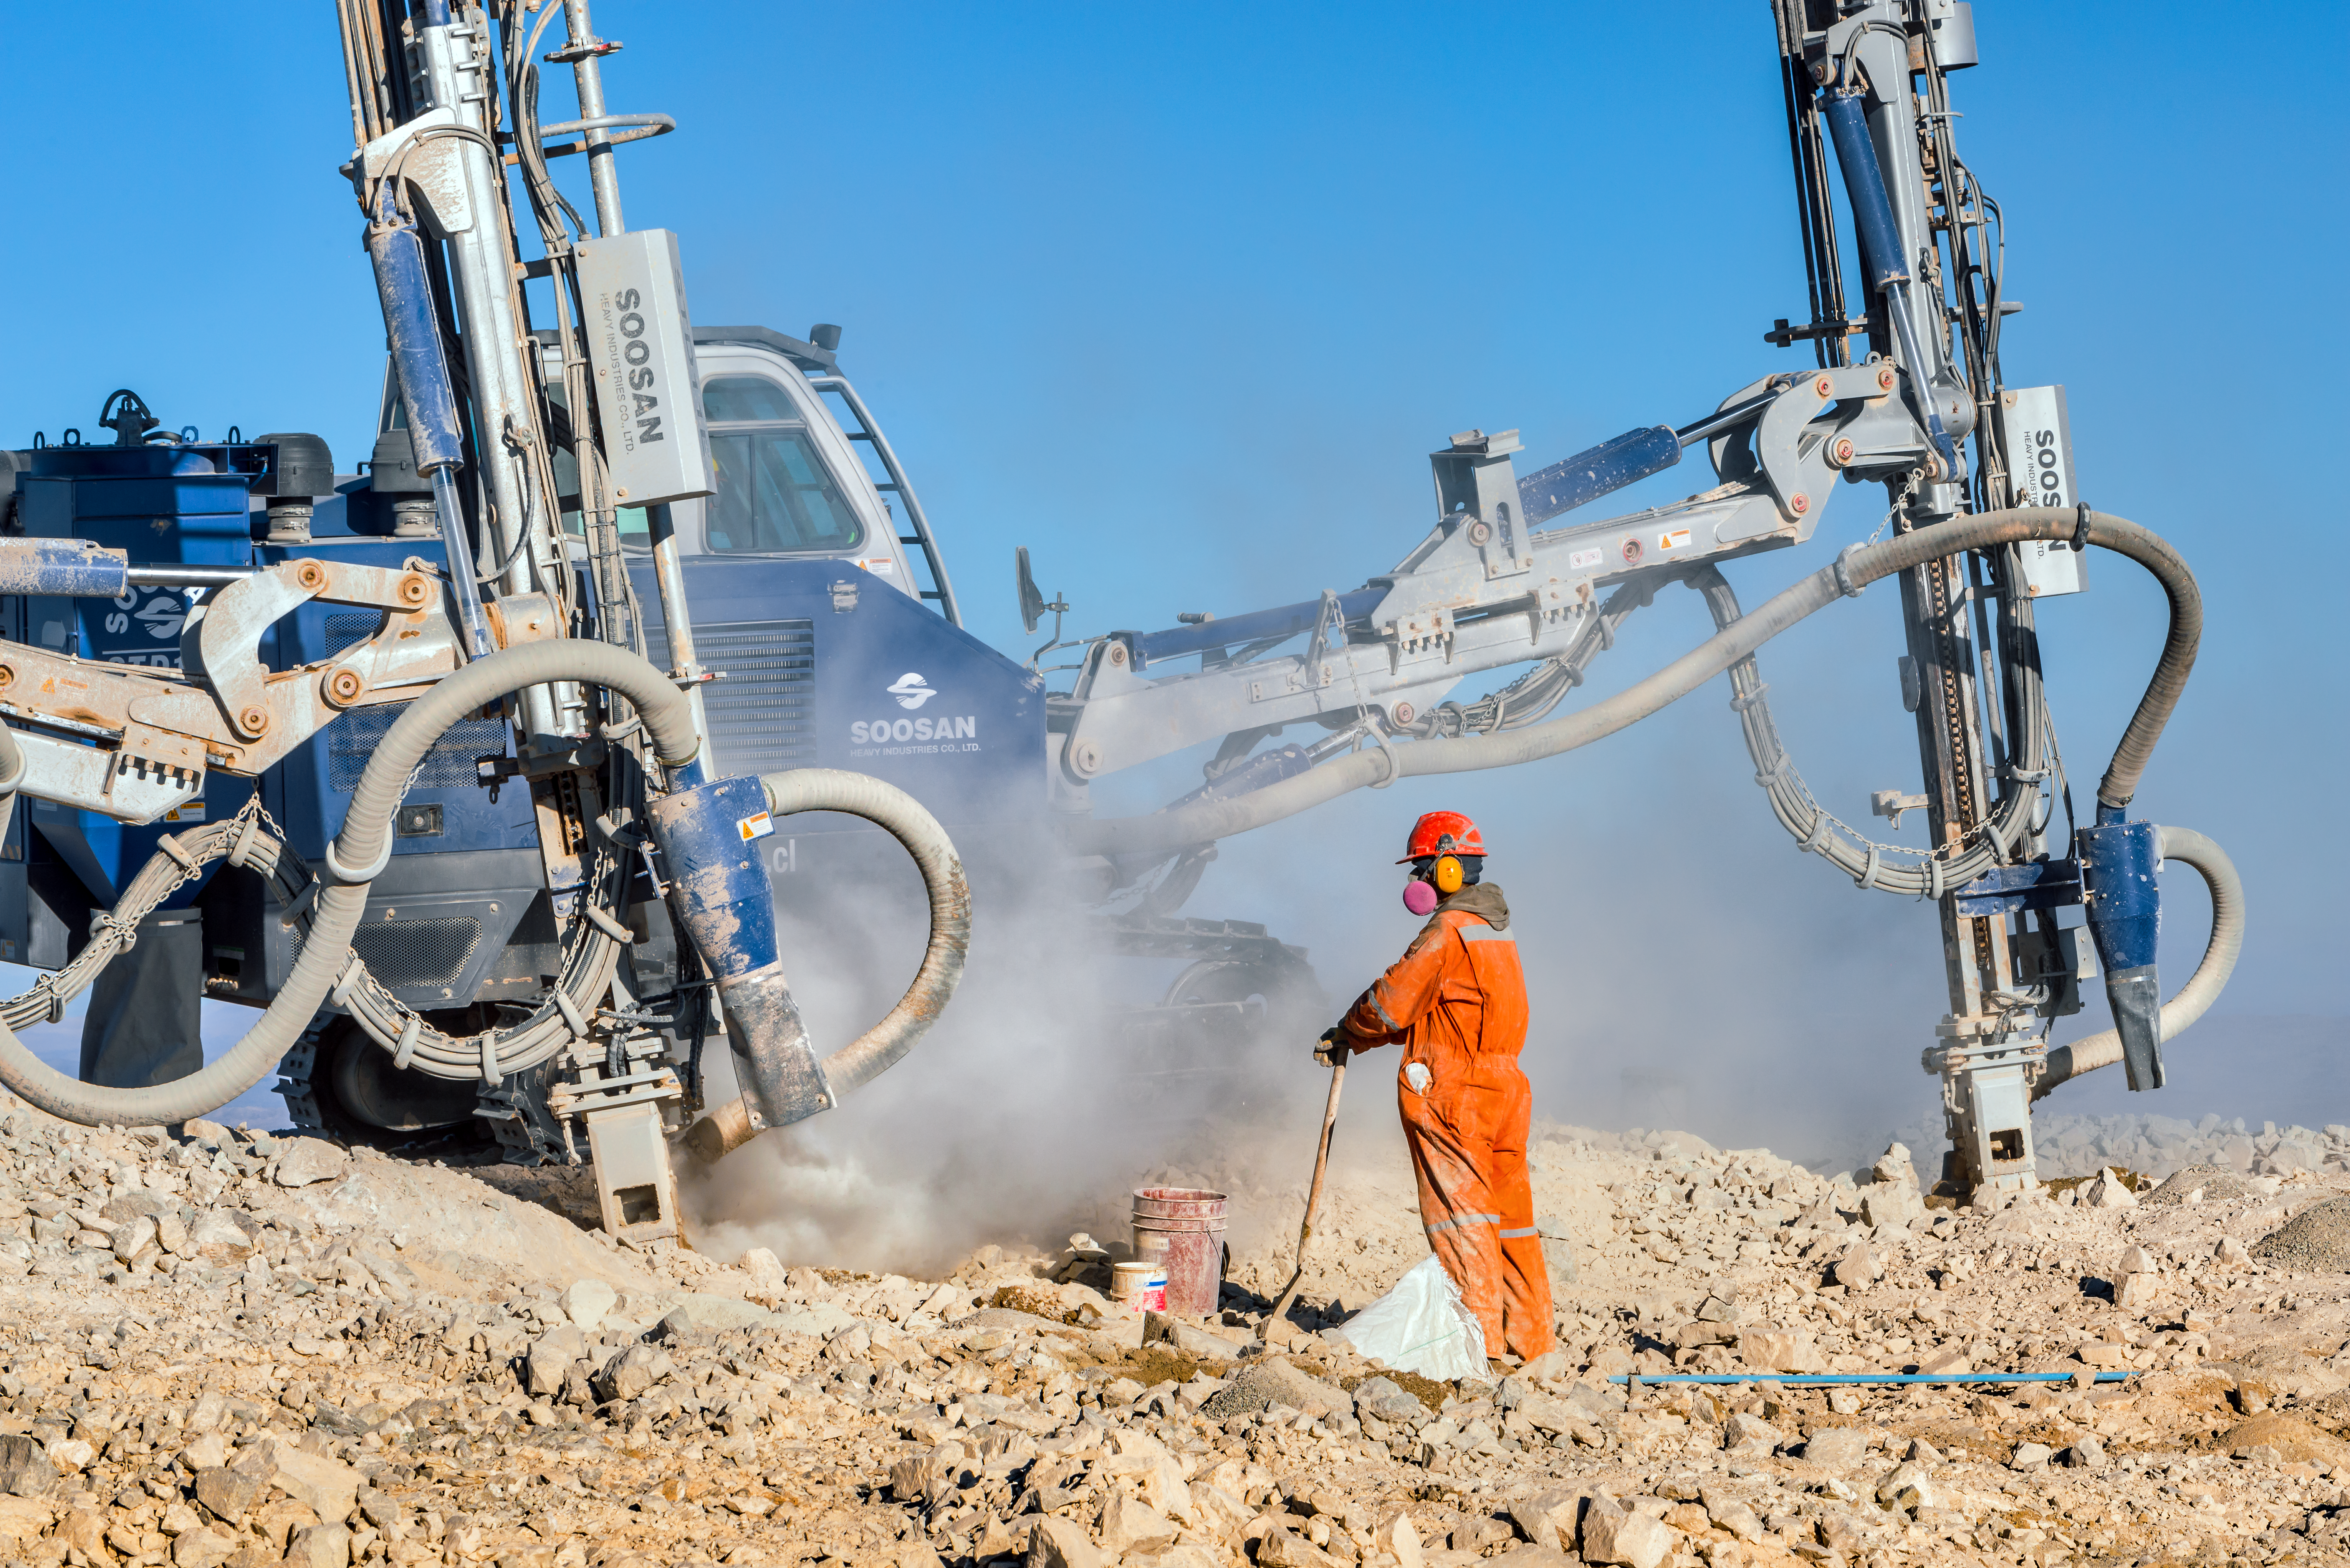

A worker and a drill

A worker on Cerro Armazones stands with his hands upon his spade as a drill goes to work on the mountain peak.

Credit: P. Pardo Ávalos/ESO